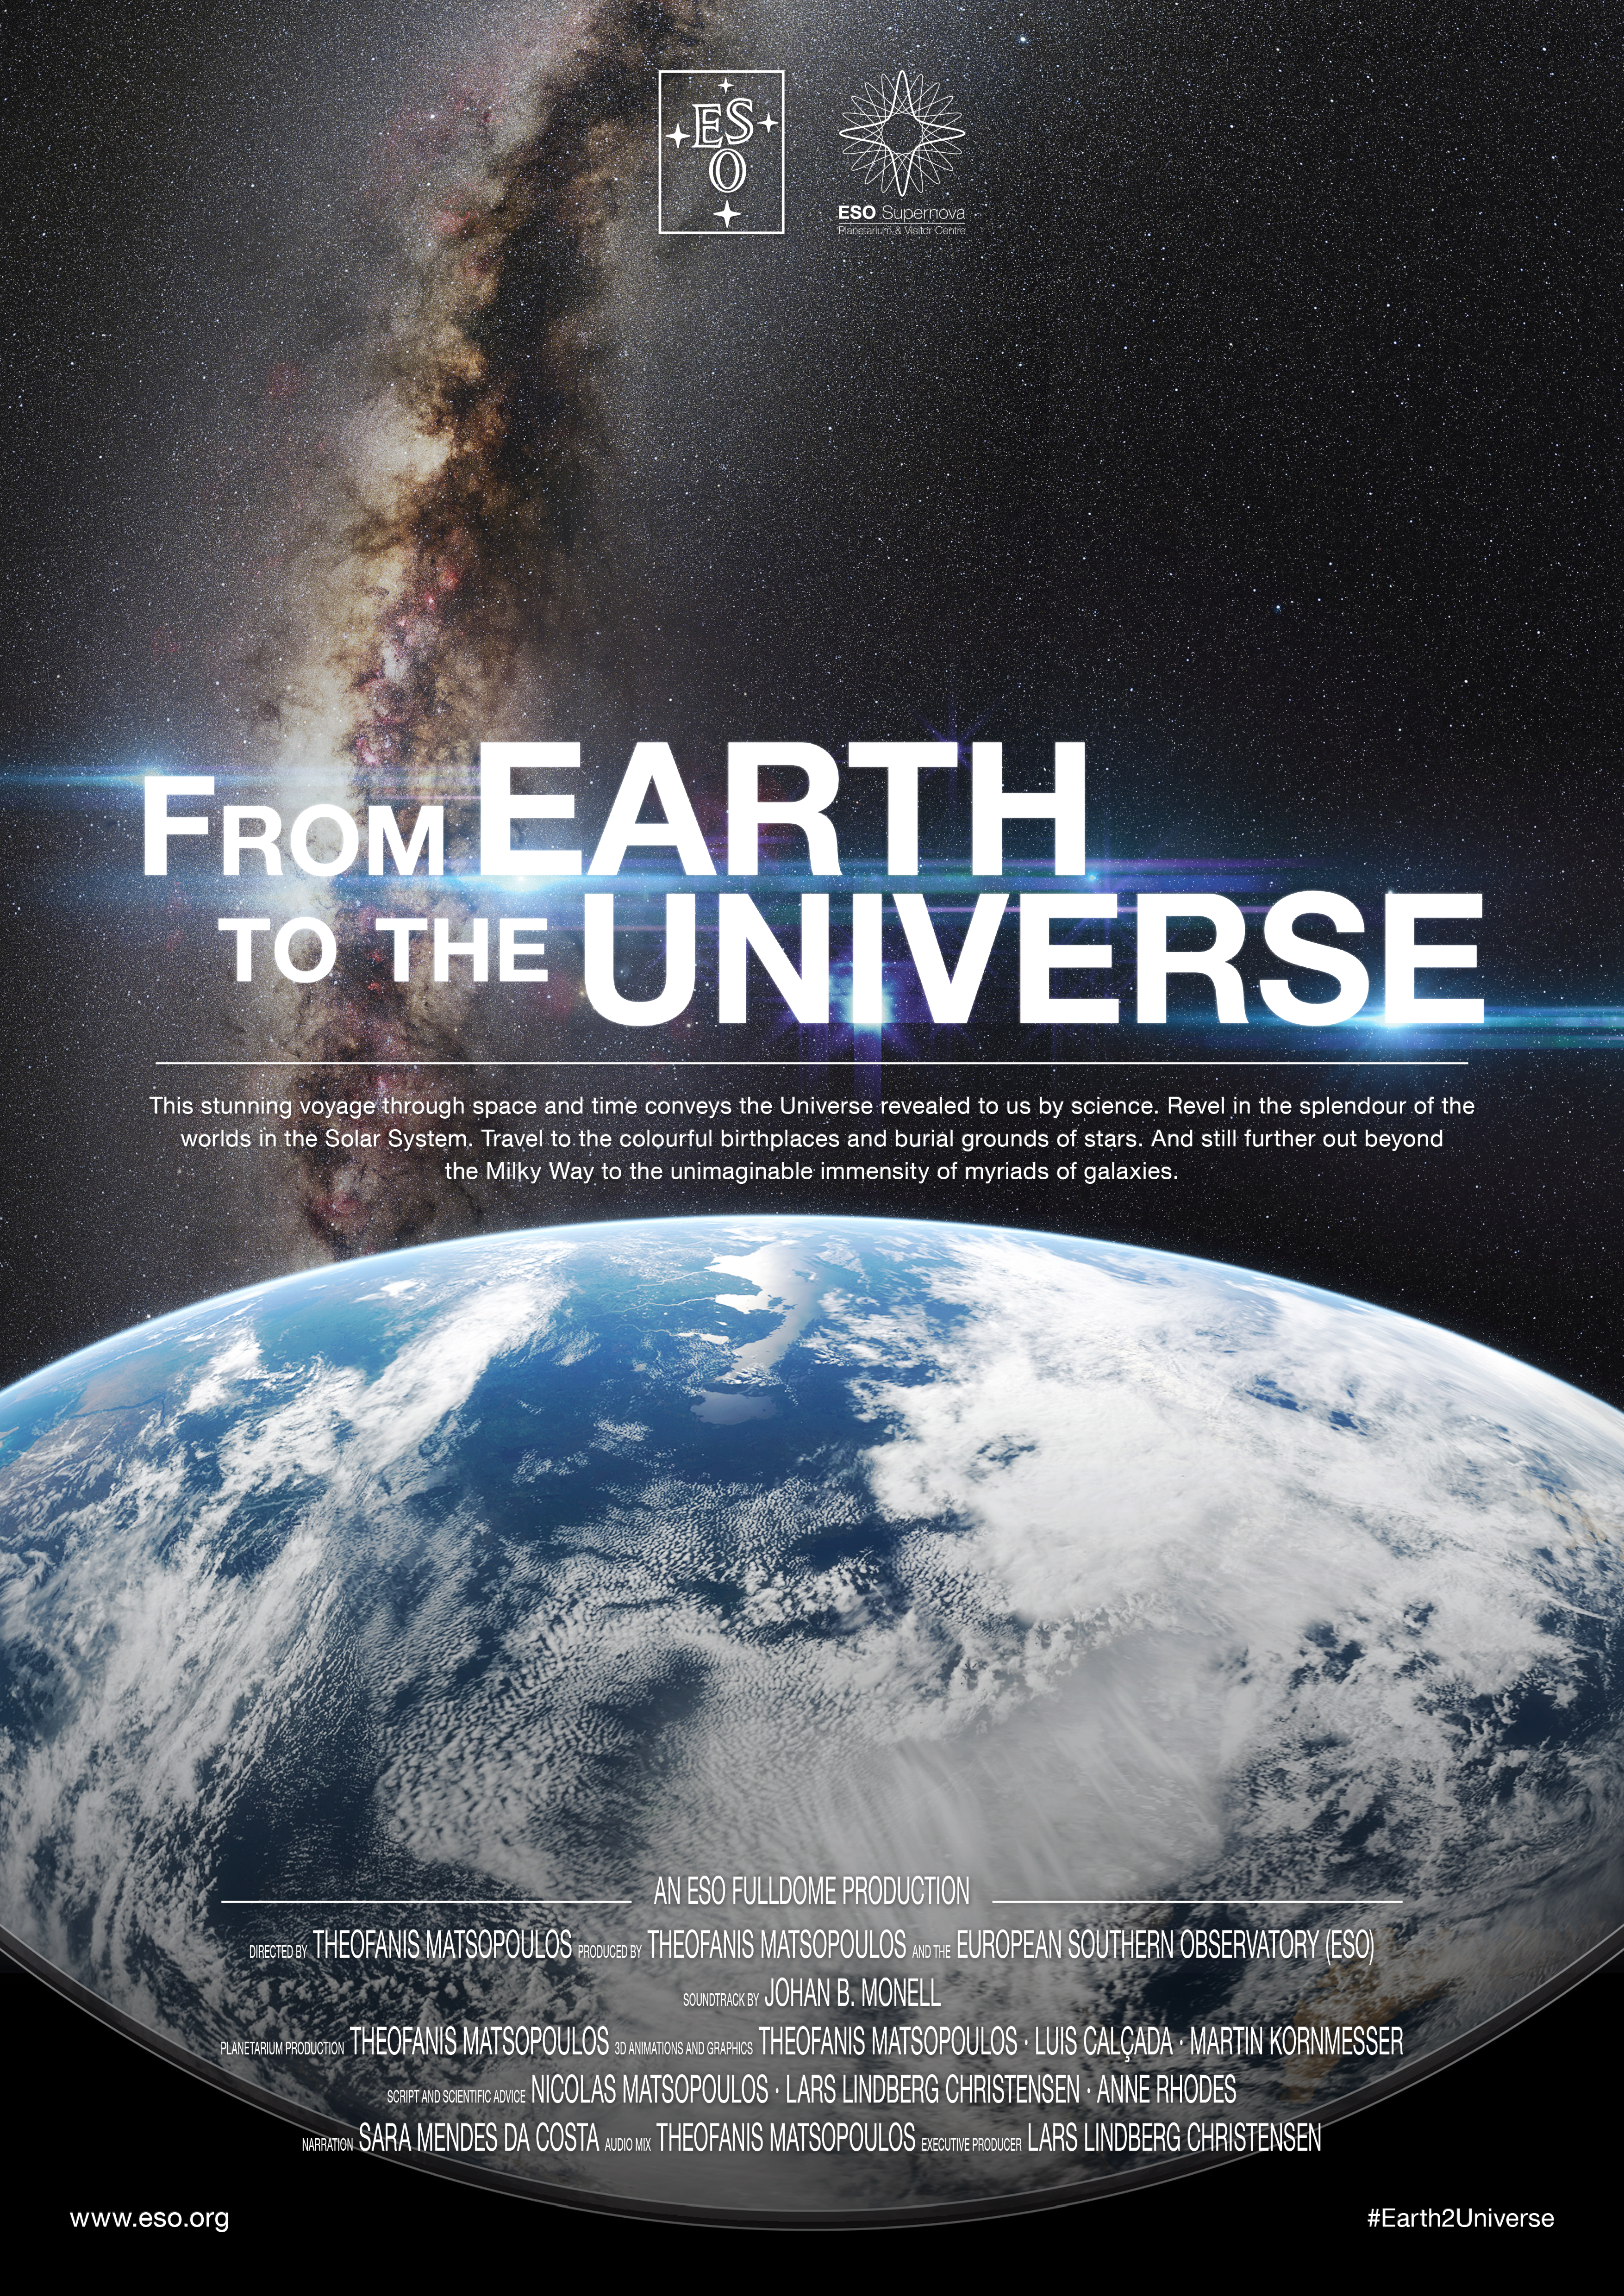

"From Earth to the Universe" movie poster

This is the poster for ESO’s first in-house produced fulldome planetarium movie, From Earth to the Universe.

This stunning, 30-minute voyage through time and space conveys, through an arresting combination of sights and sounds, the Universe revealed to us by science. The show was produced for the ESO Supernova Planetarium and Visitor Centre, to be opened in 2017, and for the worldwide planetarium community as free highres 4k download.

Read more about the movie here.

A ZIP file with the InDesign file for this poster is available here.

Credit: ESO/Theofanis N. Matsopoulos (matsopoulos.blogspot.gr)